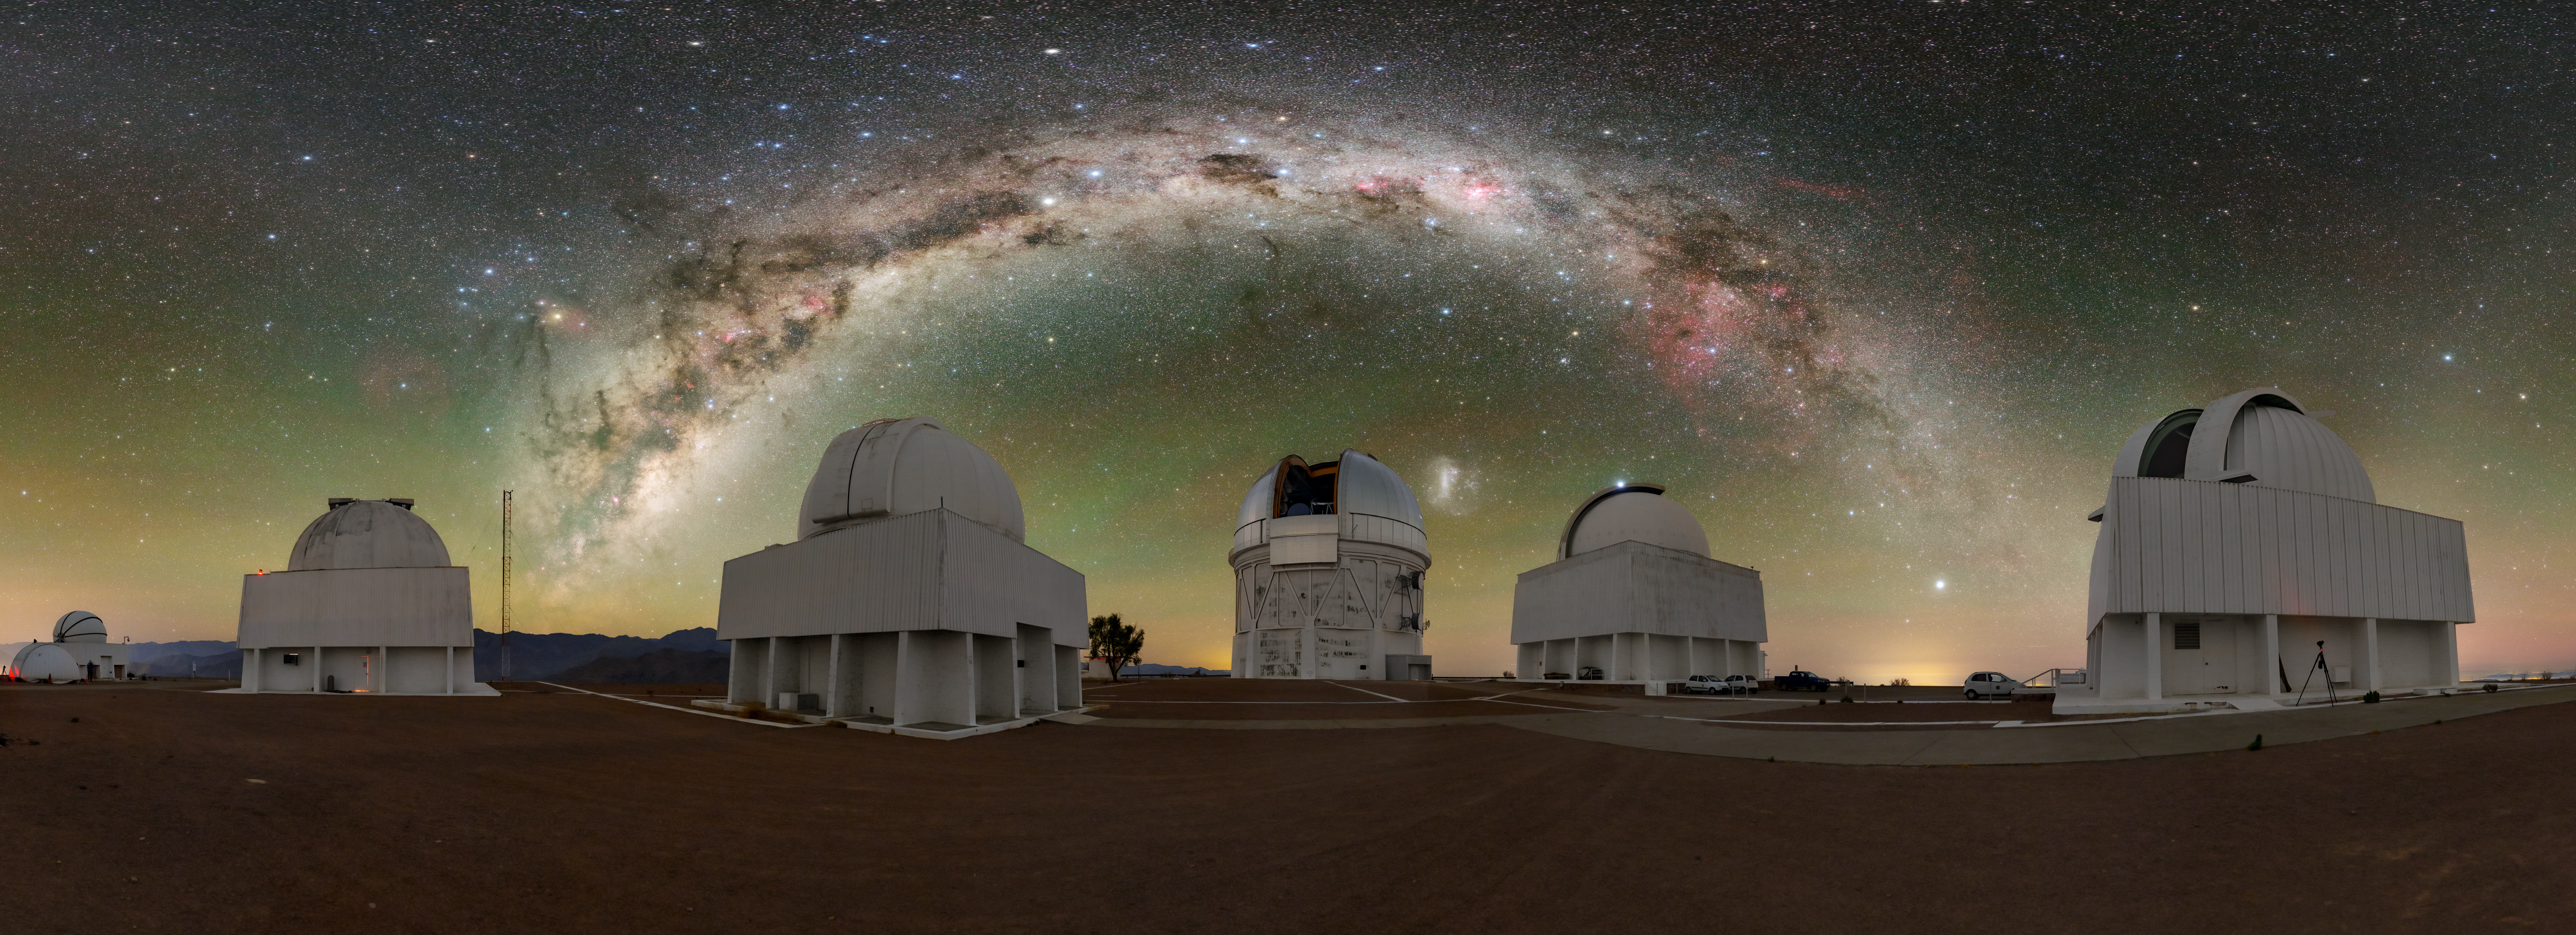

Galactic ‘Art’ above CTIO

The dark skies of the Andean mountains come alive as a dazzling light show in this panorama of the Cerro-Tololo Inter-American Observatory (CTIO), a Program of NSF NOIRLab. Standing in the foreground are some of the observatory’s biggest telescopes: (left to right) the decommissioned CHilean Automatic Supernova sEarch (CHASE), the SMARTS 1-meter Telescope, the Curtis Schmidt Telescope, the Víctor M. Blanco 4-meter Telescope, the SMARTS 1.5-meter Telescope, and the SMARTS 0.9-meter Telescope.

The sepia-like whites and browns of the ground-based observatory stand in contrast with the background, a colorful painting on the black canvas of space. While painters might use oil or watercolor, the medium of this painting is light itself. The thick impasto-style stroke at the center of this cosmic artwork is the Milky Way which appears as a textured arch of light. Plastered along the arch are dark patches collectively known as The Great Rift, colossal clouds of dust blocking the starlight behind them. Another striking feature along the arch is the Gum Nebula, seen as a faint ring of red light at the right end of the arch. This nebula, which is around 1500 light-years away, glows red because of its abundance of warm hydrogen gas.

The Large Magellanic Cloud, one of our neighboring galaxies, peeks from the right side of the Blanco dome. Finally, the watercolor-like feathering of red and green light across the sky is known as airglow, a faint light emitted by energized atoms in Earth’s upper atmosphere.

This photo was taken as part of the recent NOIRLab 2022 Photo Expedition to all the NOIRLab sites.

Credit: CTIO/NOIRLab/NSF/AURA/T. Slovinský